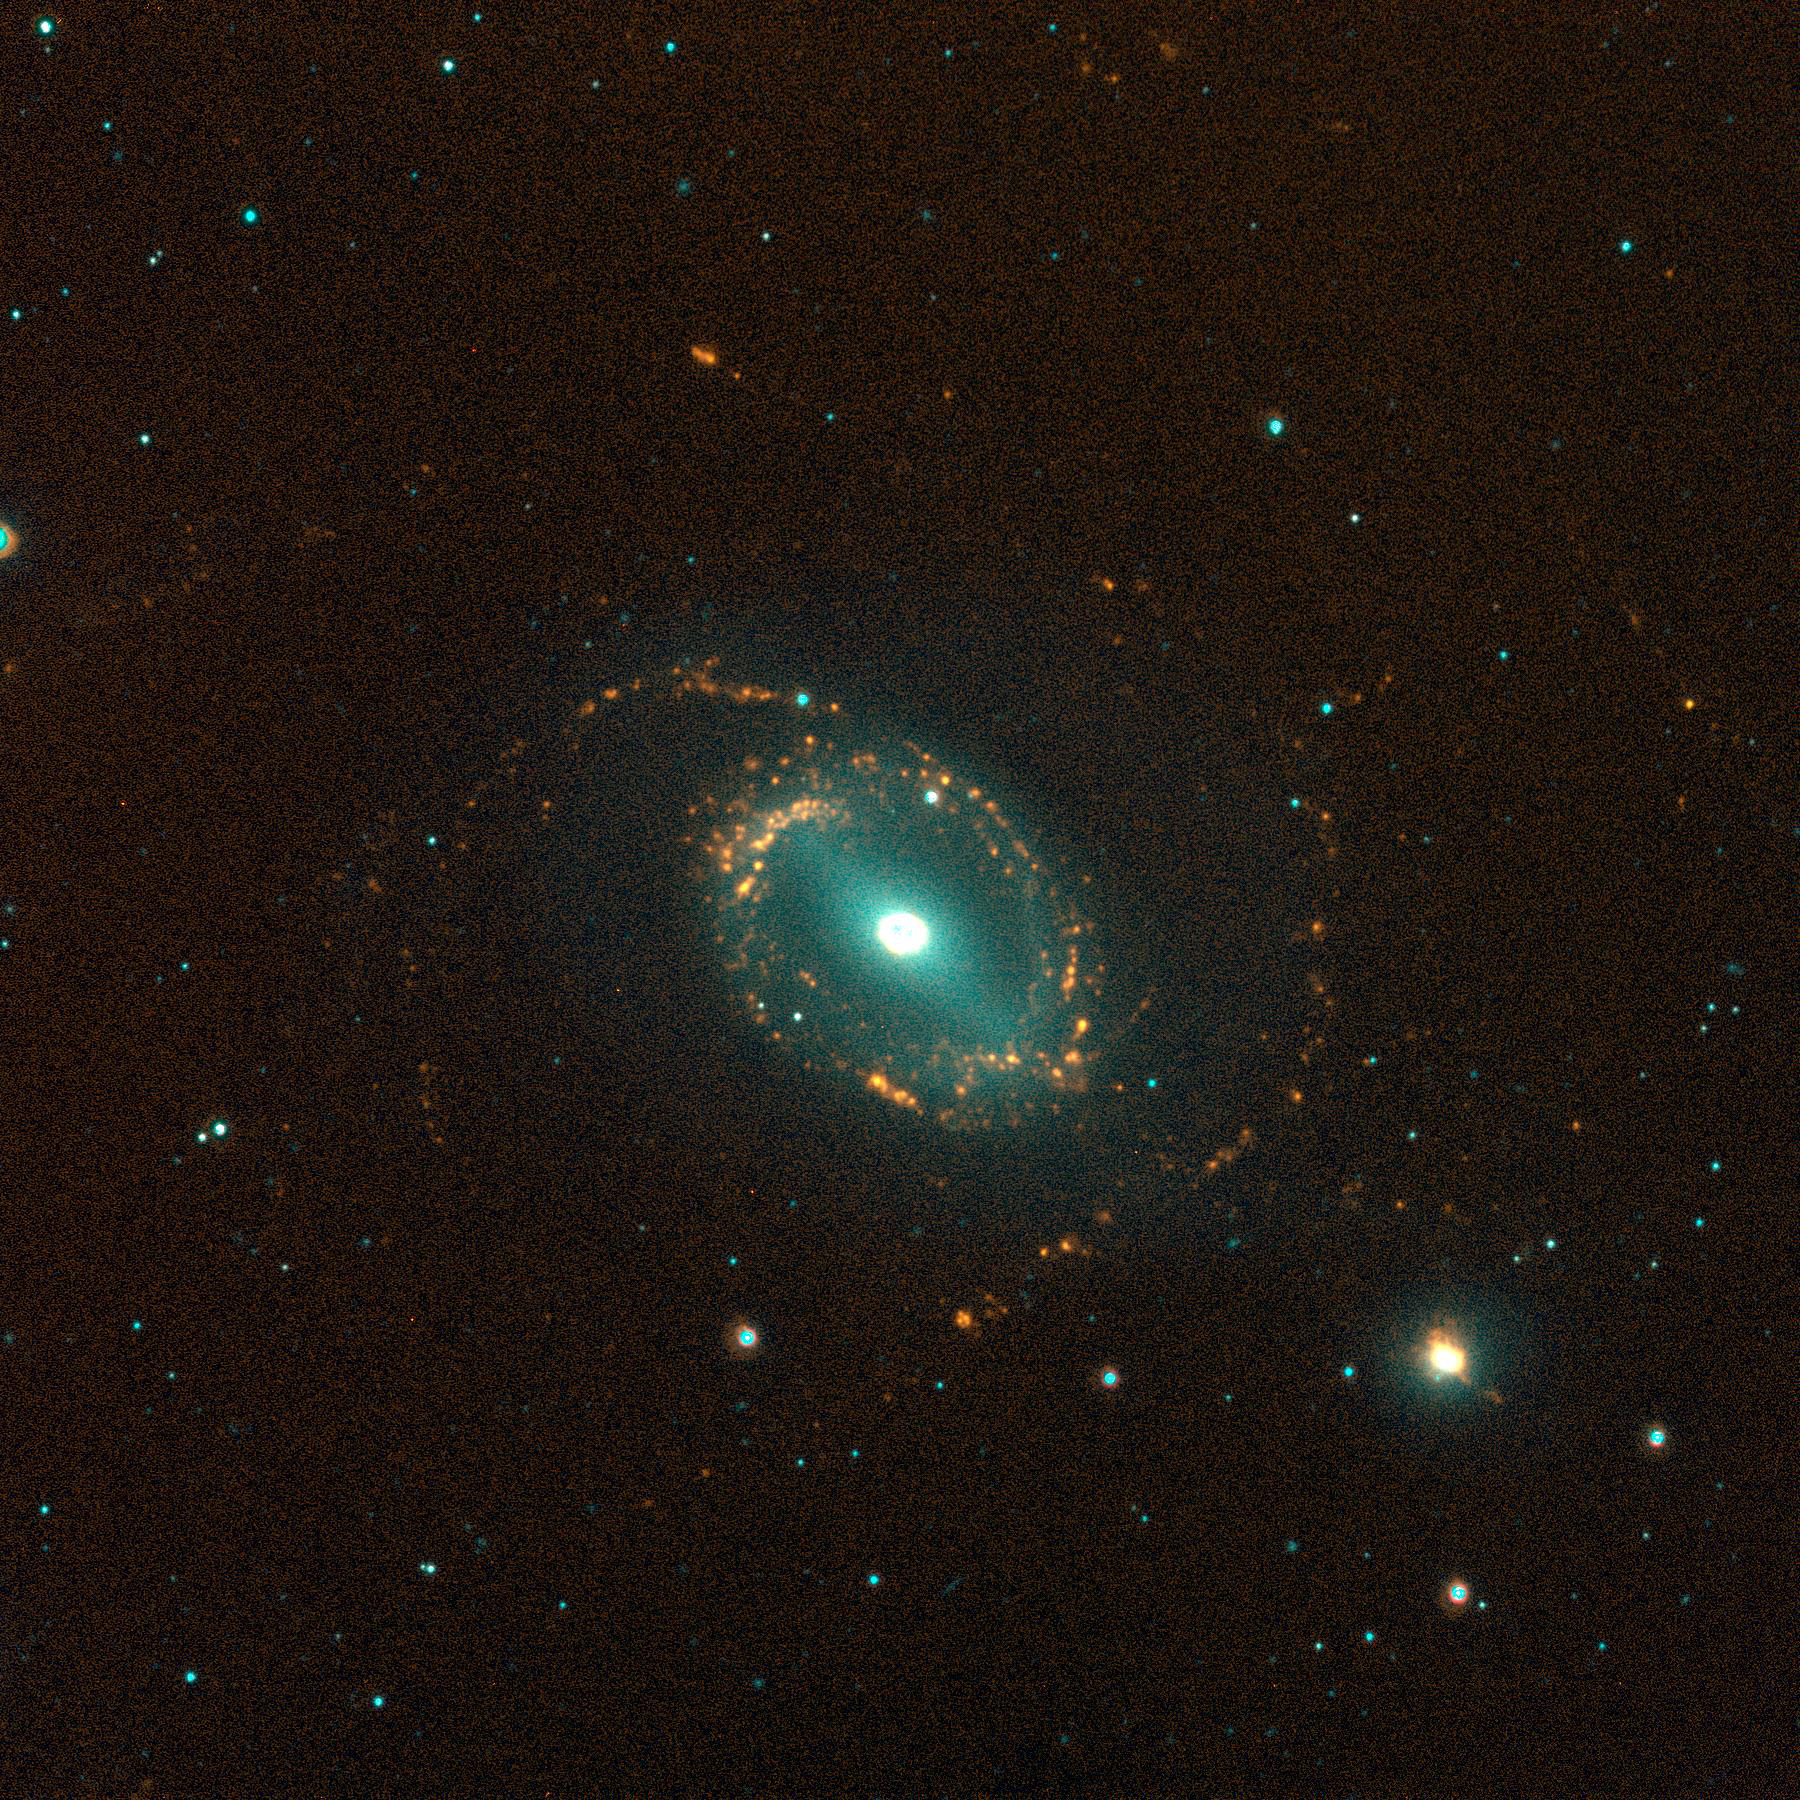

NGC 1512/10, SINGG Survey

Gas-rich galaxies display a wide range of structures and properties, but one thing they all seem to have are some newly formed stars. Images from the Survey for Ionization in Neutral Gas Galaxies (SINGG), an NOAO Survey Program (obtained with the CTIO 1.5m telescope), are designed to highlight areas of star formation in gas rich galaxies.

This image shows a strong interaction between the barred spiral NGC1512 and its Blue Compact Dwarf (BCD) companion, NGC1510. Star formation in NGC1512 is concentrated into two rings; the inner one has the strength of a starburst. Surprisingly star formation is even stronger in the BCD NGC1510, which can be seen to the lower right of NGC1512. This pair ilustrate how galaxy interactions are able to trigger starbursts.

The image is displayed so that stars have a cyan-blue appearance, while ionized hydrogen (H-alpha) emission appears orange-red to yellow. The H-alpha emission marks where the gas in the galaxies has been stripped of electrons, and is now recombining. It takes very hot O stars to ionize the gas; these stars have very short lifetimes (a few million years). As a result, red tones in these images typically mark the location of newly formed hot stars.

Gerhardt Meurer of The Johns Hopkins University, Baltimore, MD, is the principal investigator for SINGG. For more information, see: http://sungg.pha.jhu.edu/

Credit: The SINGG Survey Team and NOIRLab/NSF/AURA